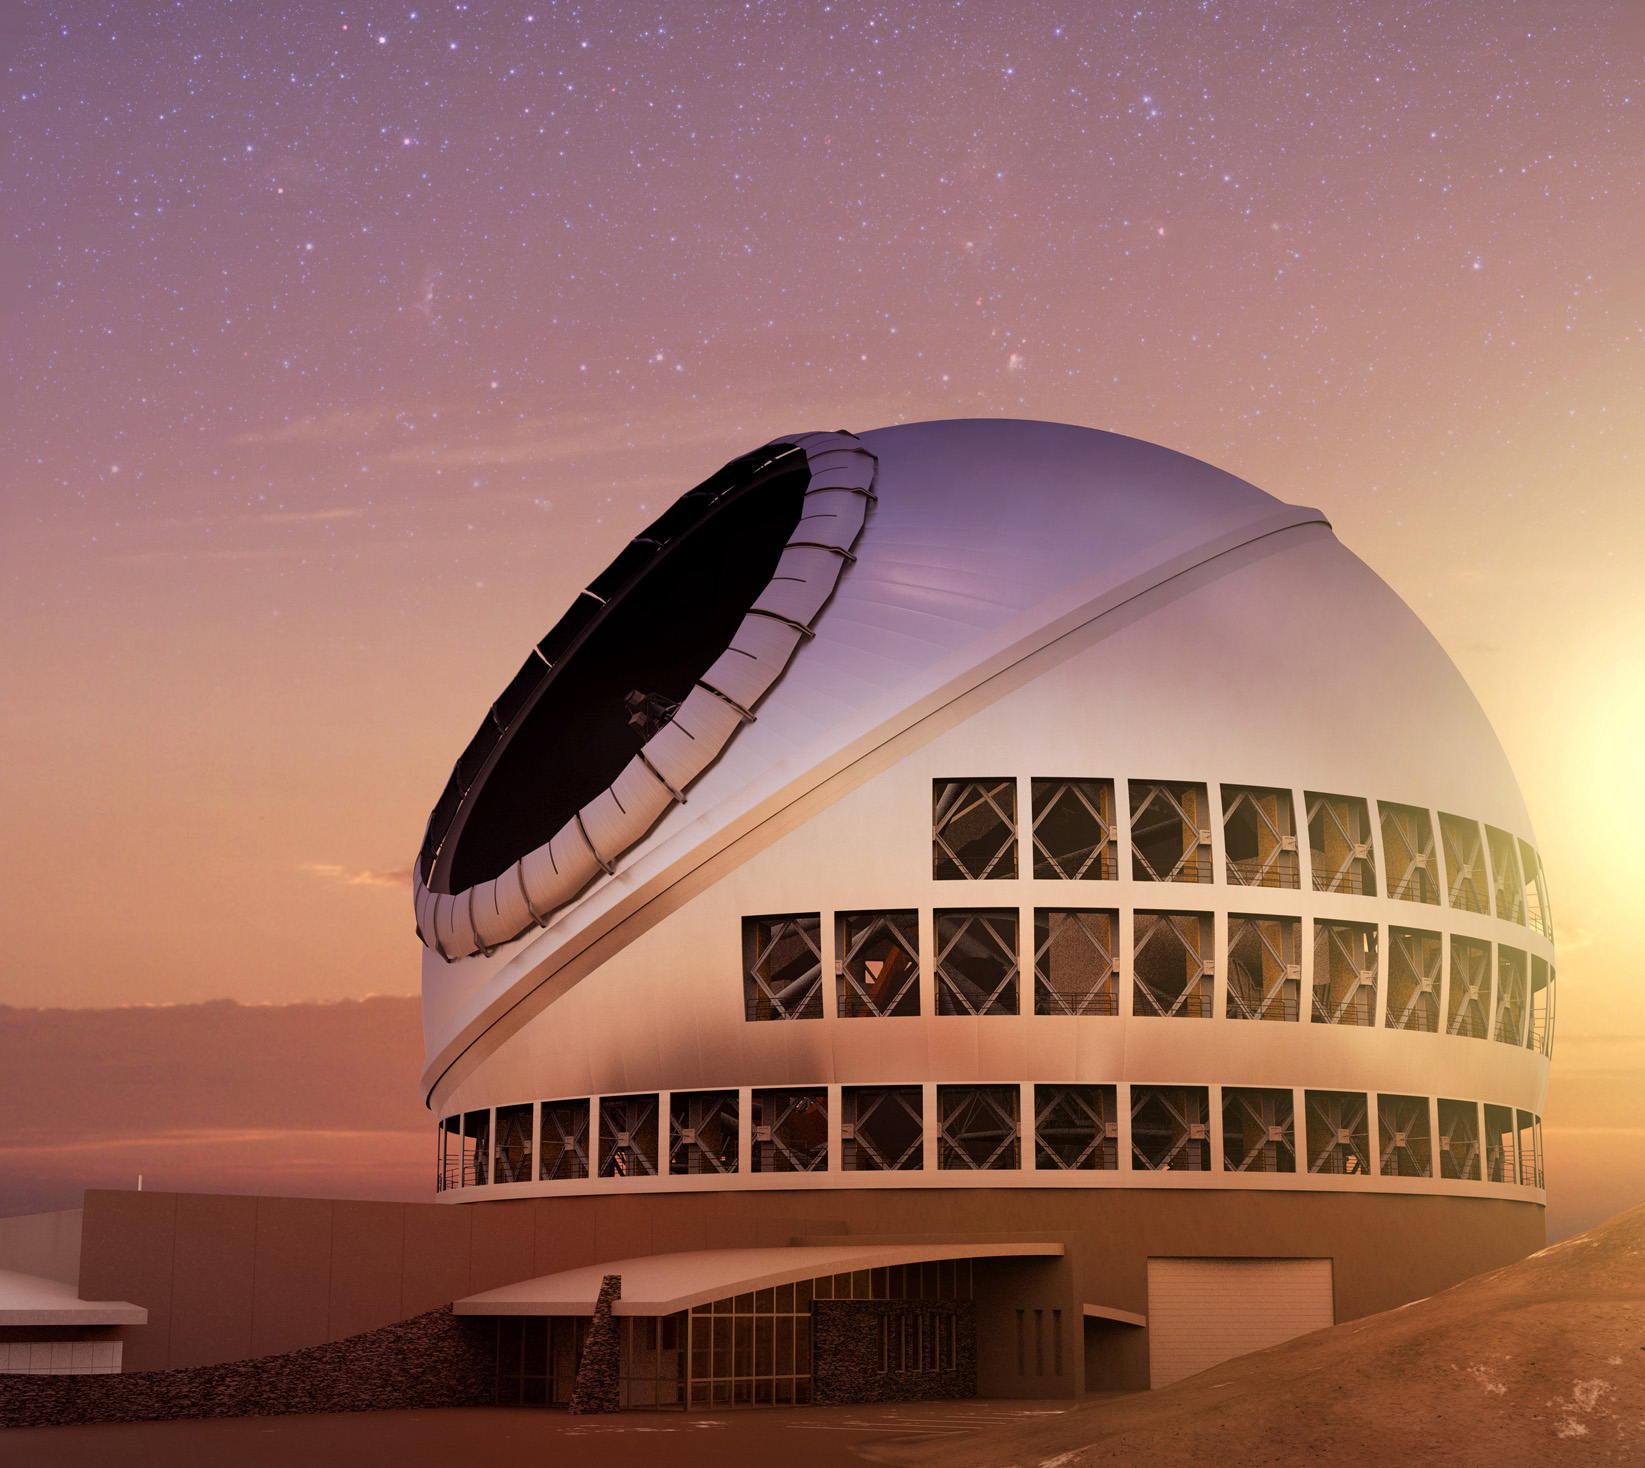

Thirty Meter Telescope at sunset

Thirty Meter Telescope at sunset.

Credit: TMT International Observatory